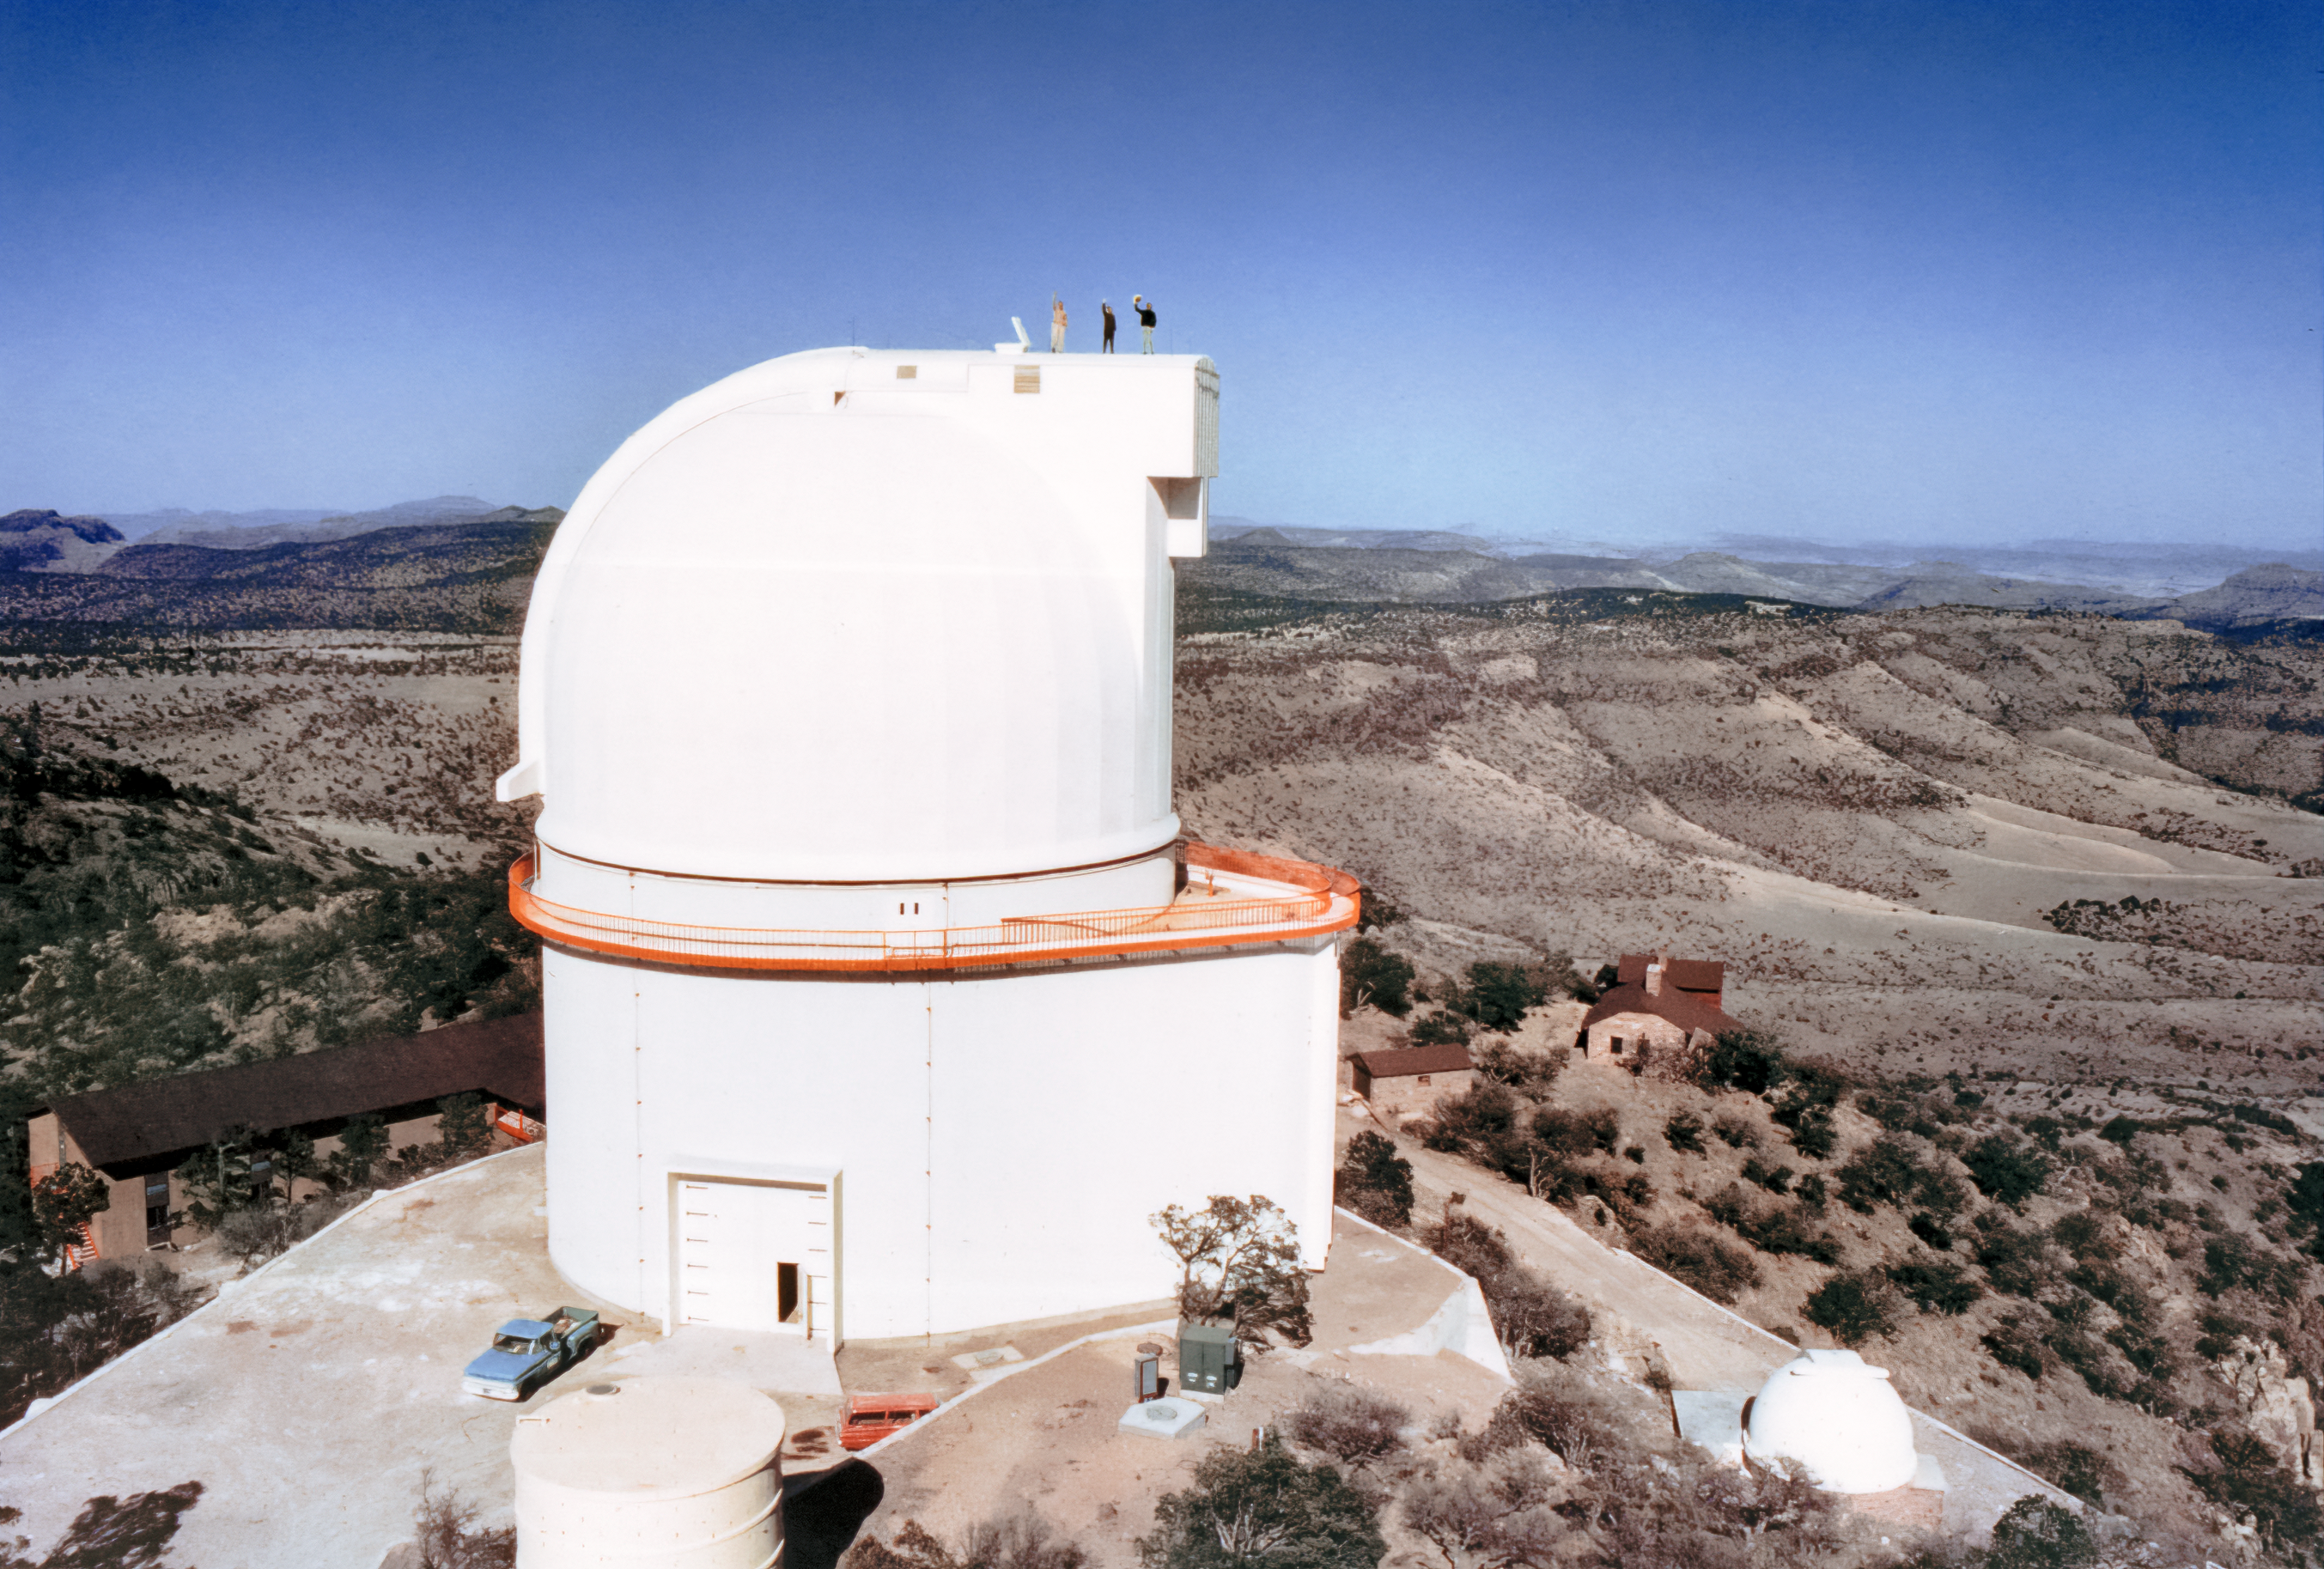

36 Inch Telescope at McDonald Observatory

The 36 Inch Telescope at McDonald Observatory in Ft. Davis, Texas.

Credit: NOIRLab/AURA/NSF